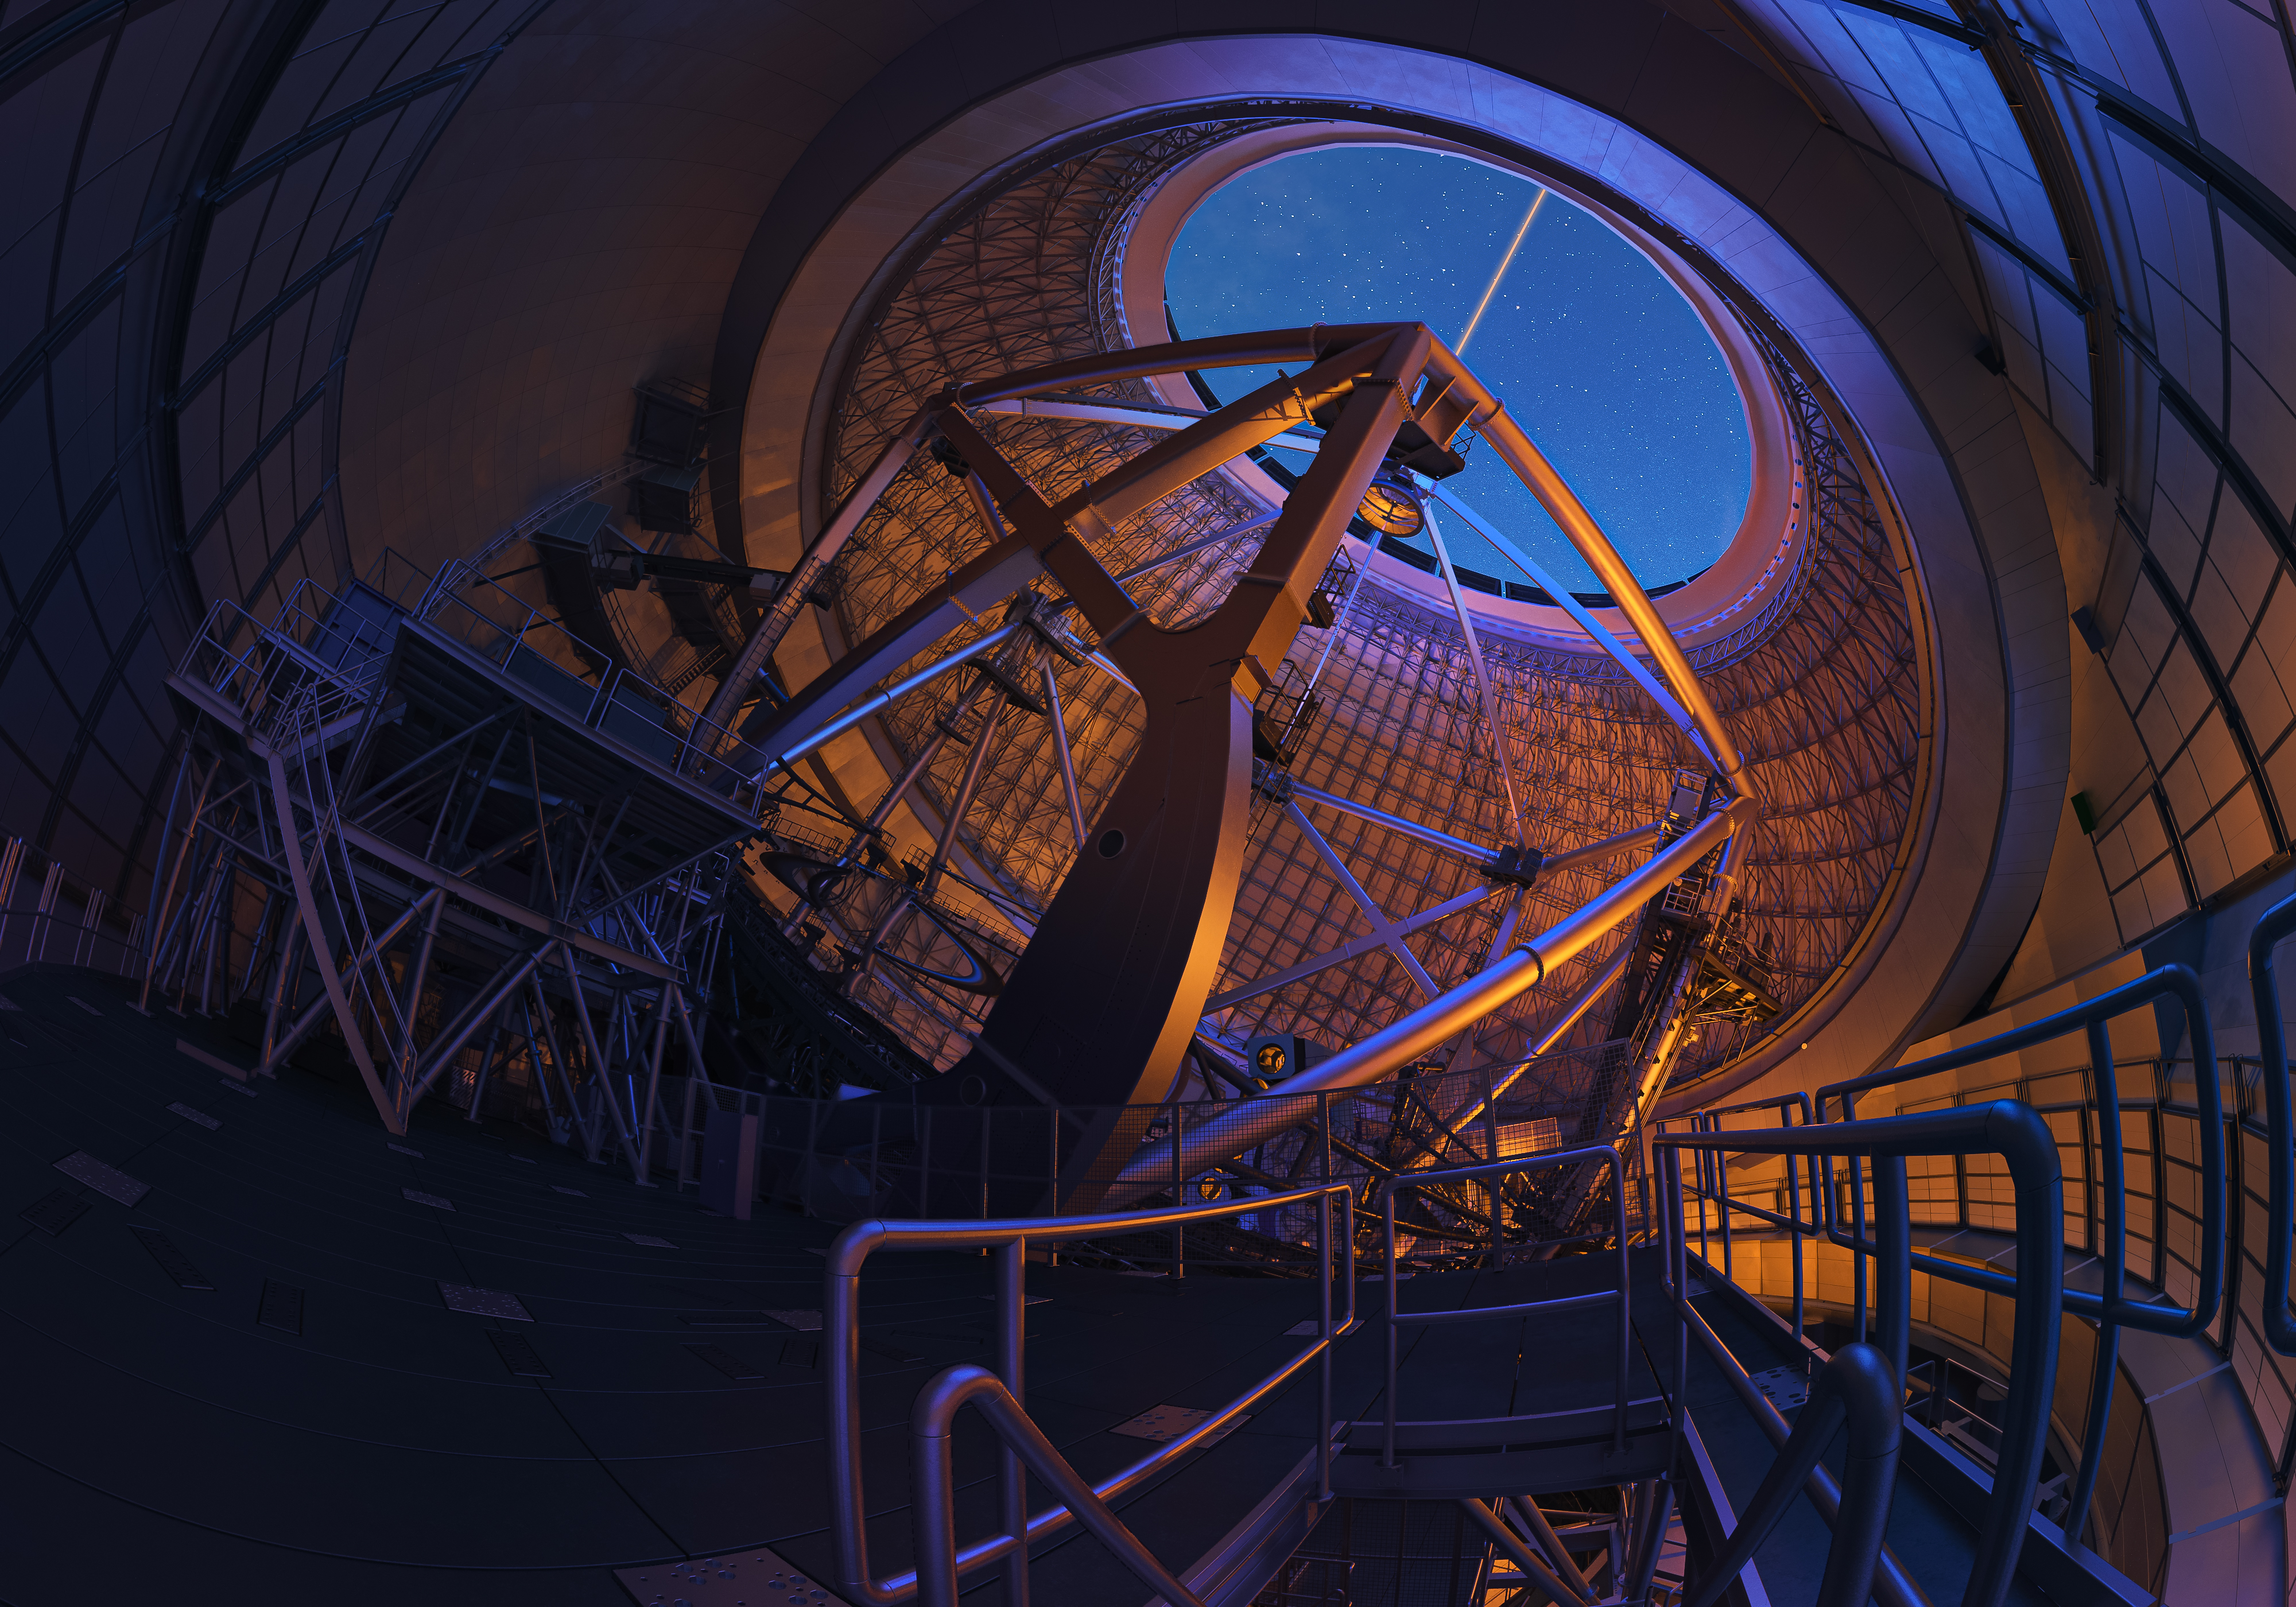

Thirty Meter Telescope

Artist impression of the interior of the Thirty Meter Telescope.

Credit: TMT International Observatory